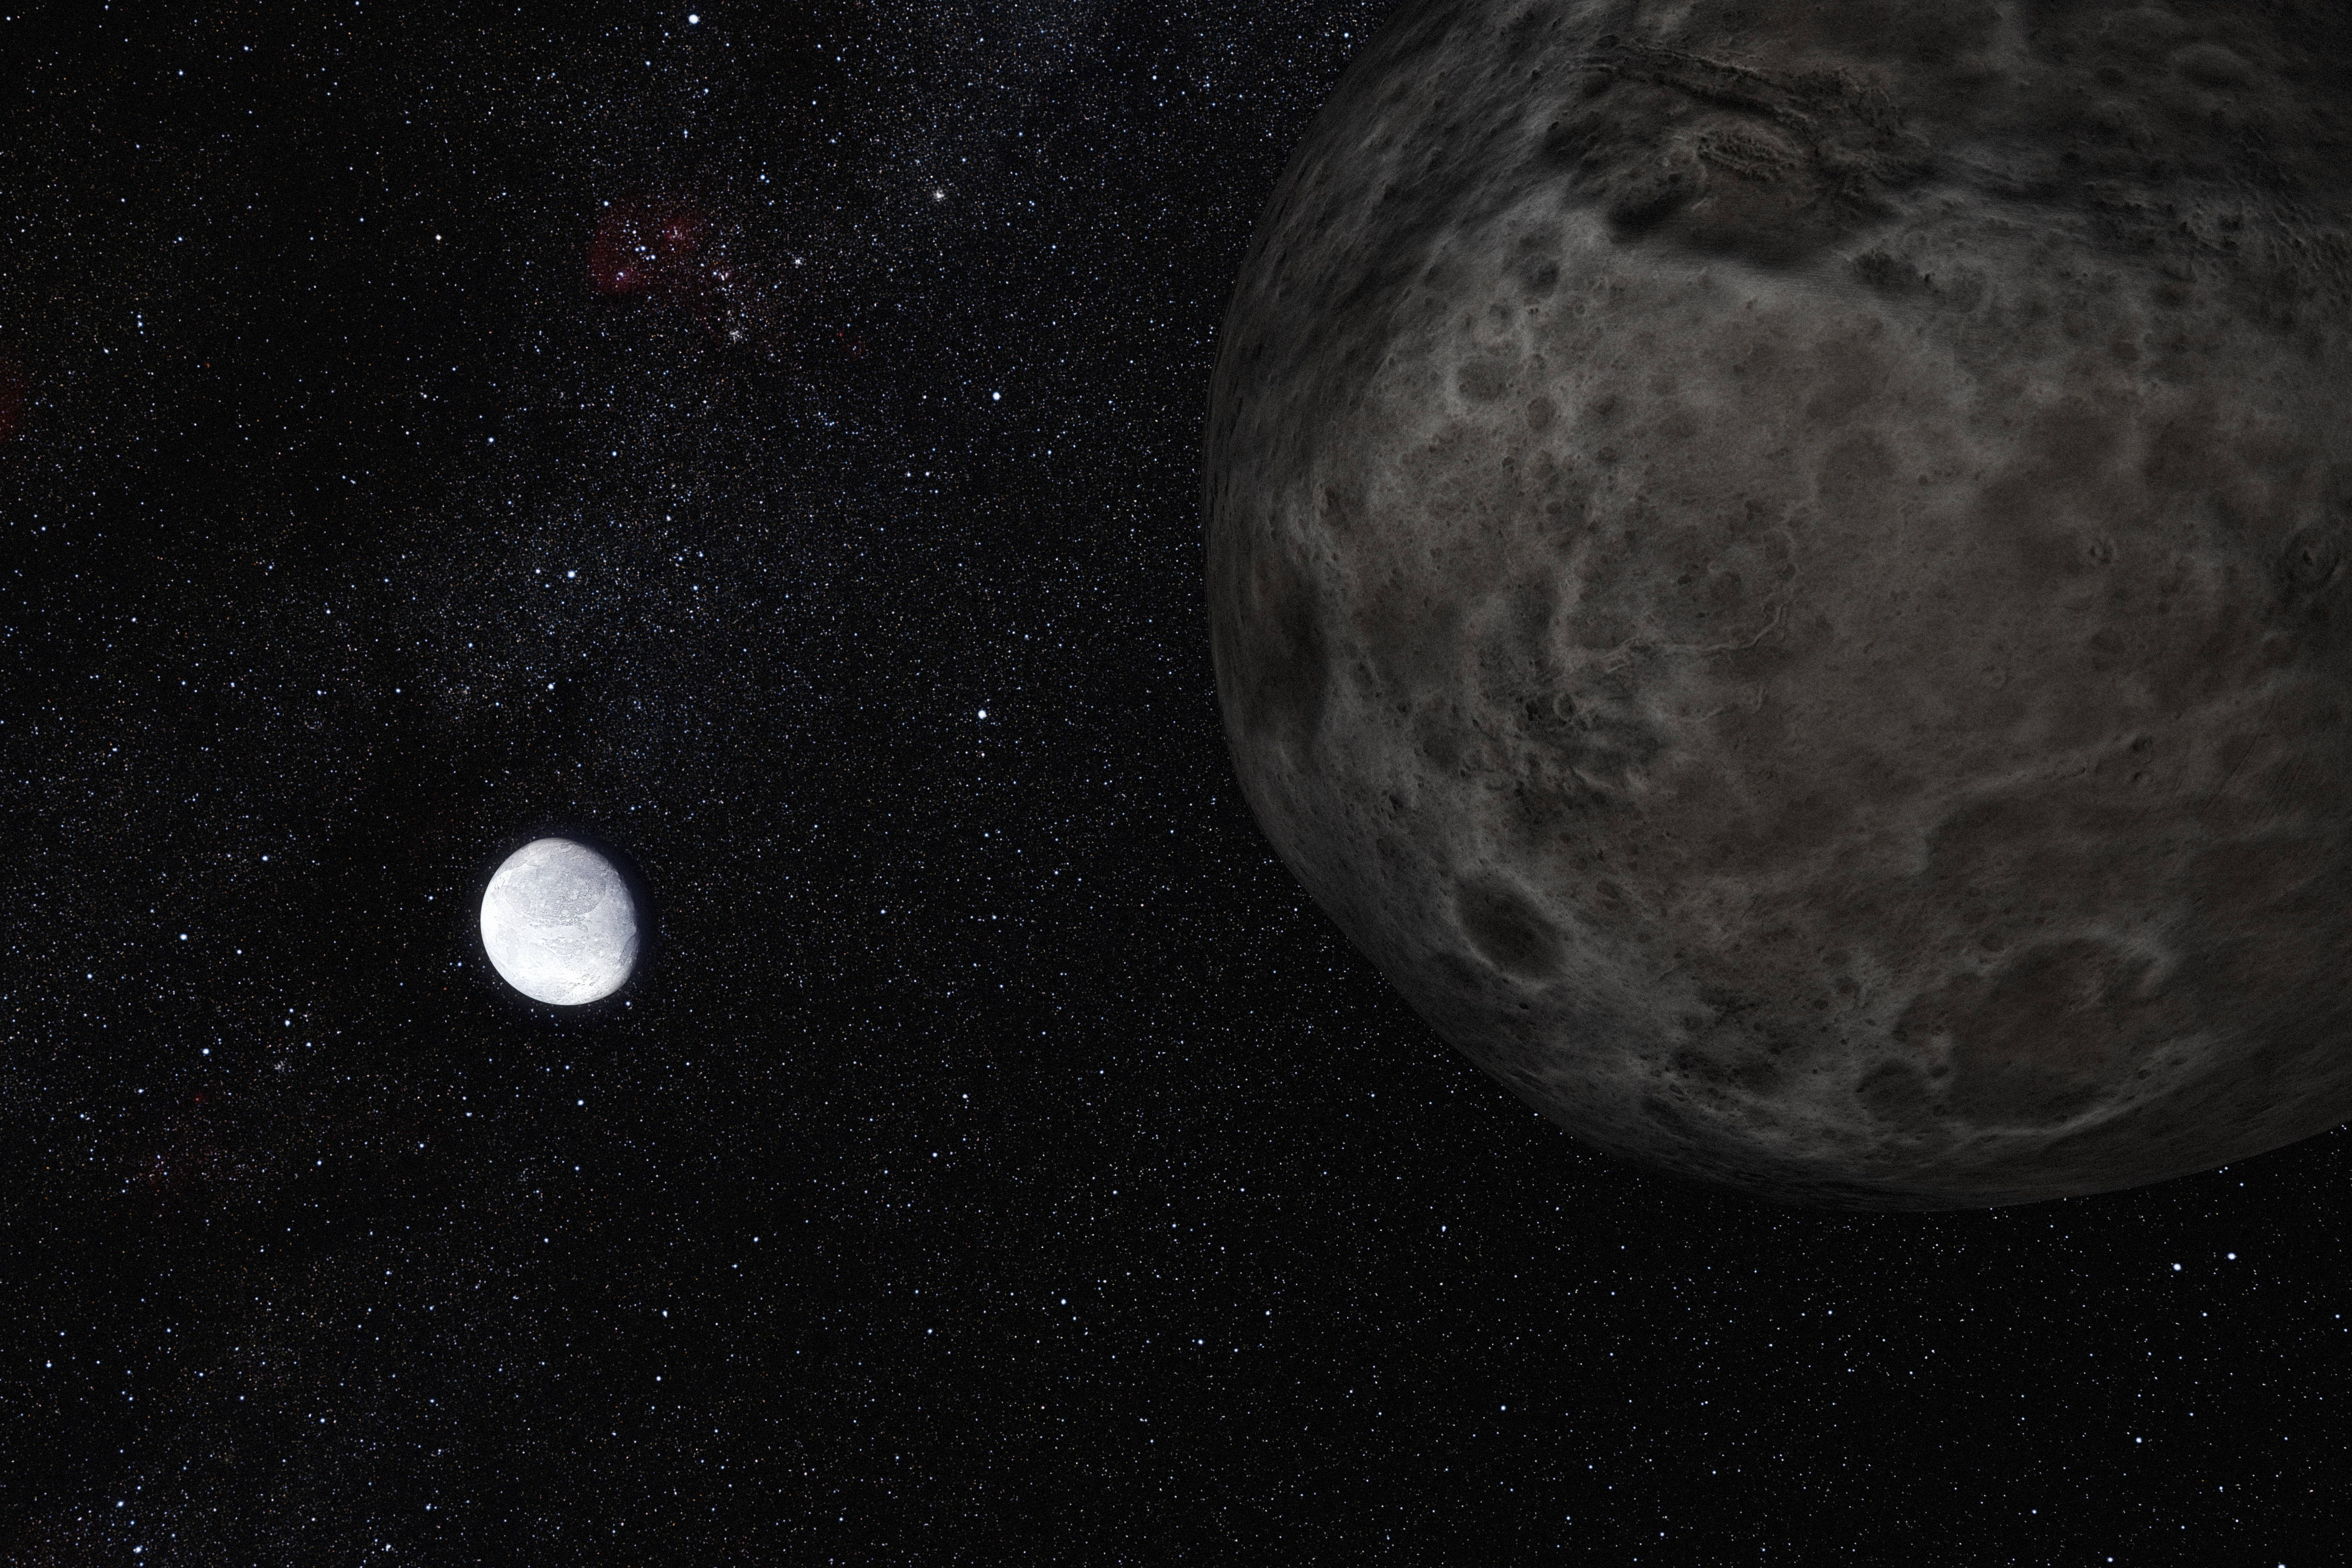

Artist’s impression of the dwarf planet Eris and its moon Dysnomia

This artist's impression shows the distant dwarf planet Eris in the distance with its moon Dysmonia in the foreground. New observations have shown that Eris is smaller than previously thought and almost exactly the same size as Pluto. Eris is extremely reflective and its surface is probably covered in frost formed from the frozen remains of its atmosphere. Dysnomia appears to be a darker and less reflective body.

Credit: ESO/L. Calçada and Nick Risinger (skysurvey.org)